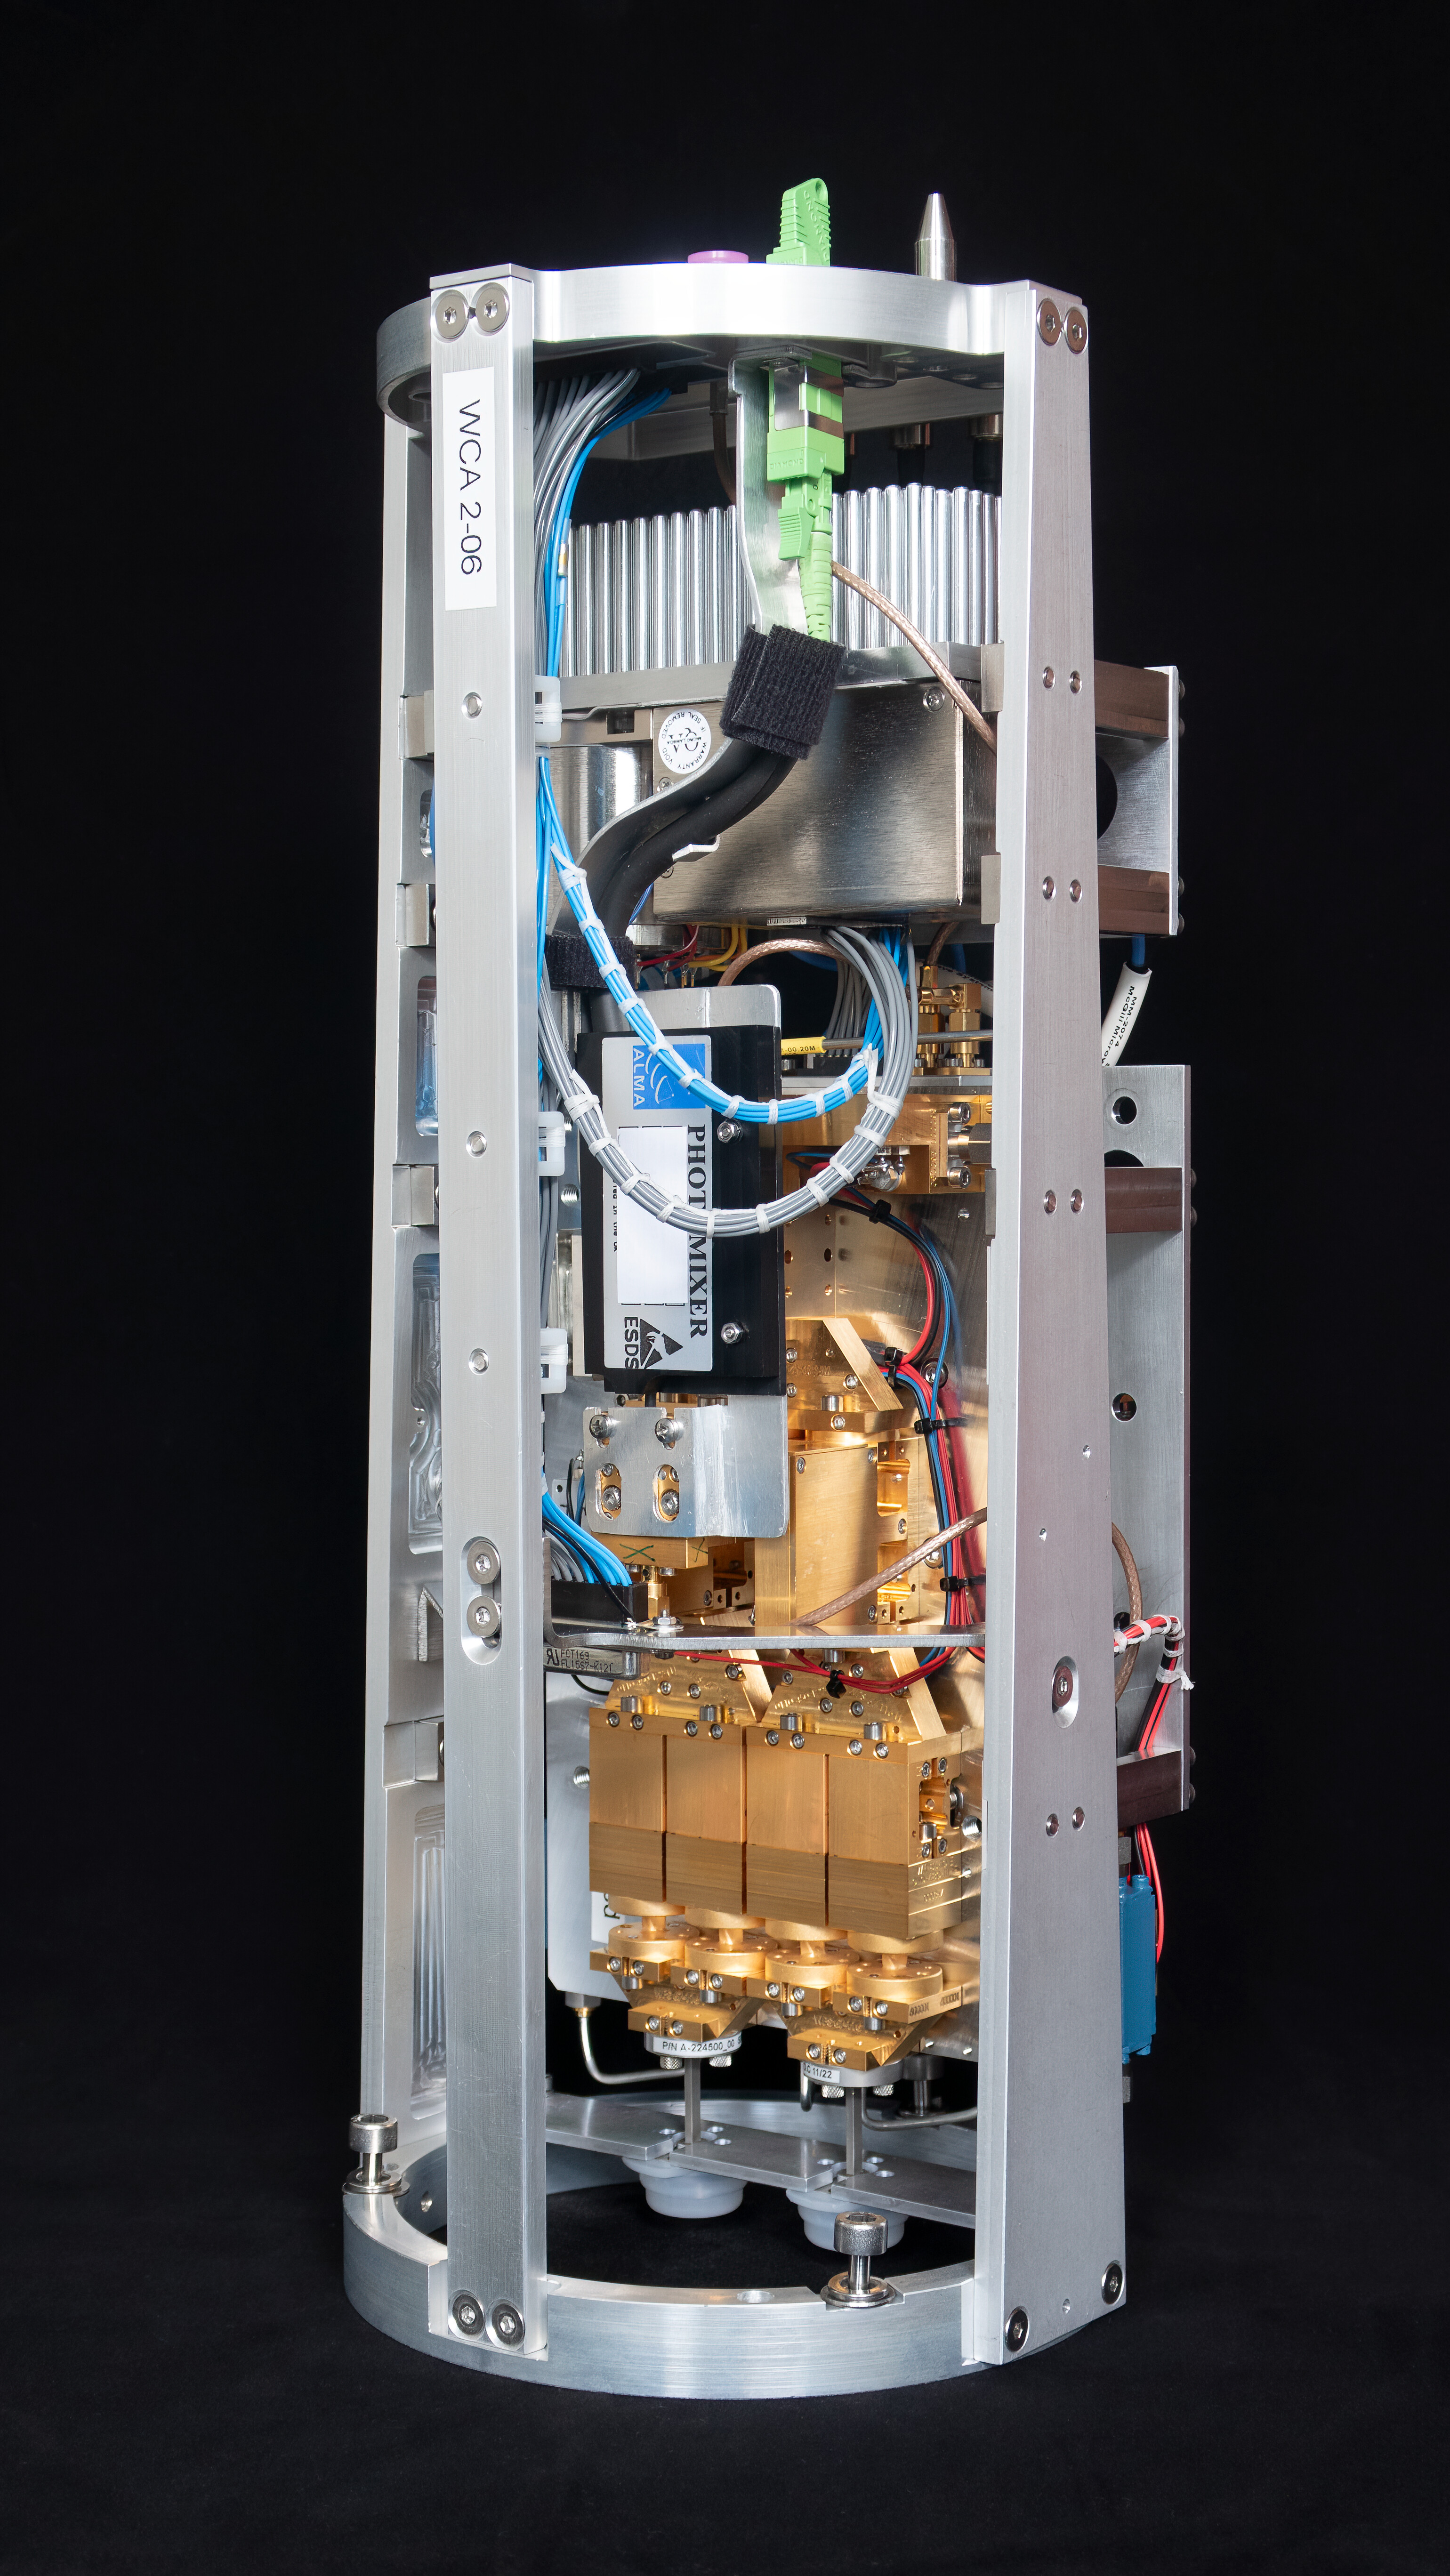

Warm cartridge assembly of an ALMA Band 2 receiver

This image, courtesy of the NOVA sub-mm instrumentation group, shows the warm cartridge assembly for one of the ALMA Band 2 receivers. This component of the receiver operates at room temperature while the cold cartridge assembly is kept at cryogenic temperatures. Band 2 receivers pick up signals from the Universe with frequencies between 67 and 116 GHz.

Credit: NOVA/ESO